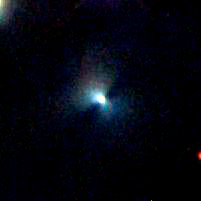

A Large Disk Around a Young Star in NGC 1333

This image shows a large, nearly-edge on silhouette disk discovered in the NGC 1333 cluster using the FLAMINGOS infrared instrument at the 2.1-meter telescope at Kitt Peak National Observatory. This extremely large disk of dust and gas is roughly 3,600 Astronomical Units in diameter, roughly four times the size of any such disk seen previously. (One Astronomical Unit equals 93 million miles, the distance from Earth to the Sun.) The formation of flattened disks around forming “infant” stars has been a long-standing prediction of star formation theory. Not only do these disks provide a means of delivering material to the forming stars, they are also the sites of planet formation. Given the glare of the central star, such disks are all but invisible except when viewed at an angle where the dust in the disk blocks the light from the central star, making the disk visible in scattered light from the obscured star. The three colors in the image correspond to near-infrared wavelengths: red (2.2 microns), green (1.6 microns), and blue (1.3 microns).

Credit: University of Florida and NOAO/AURA/NSF